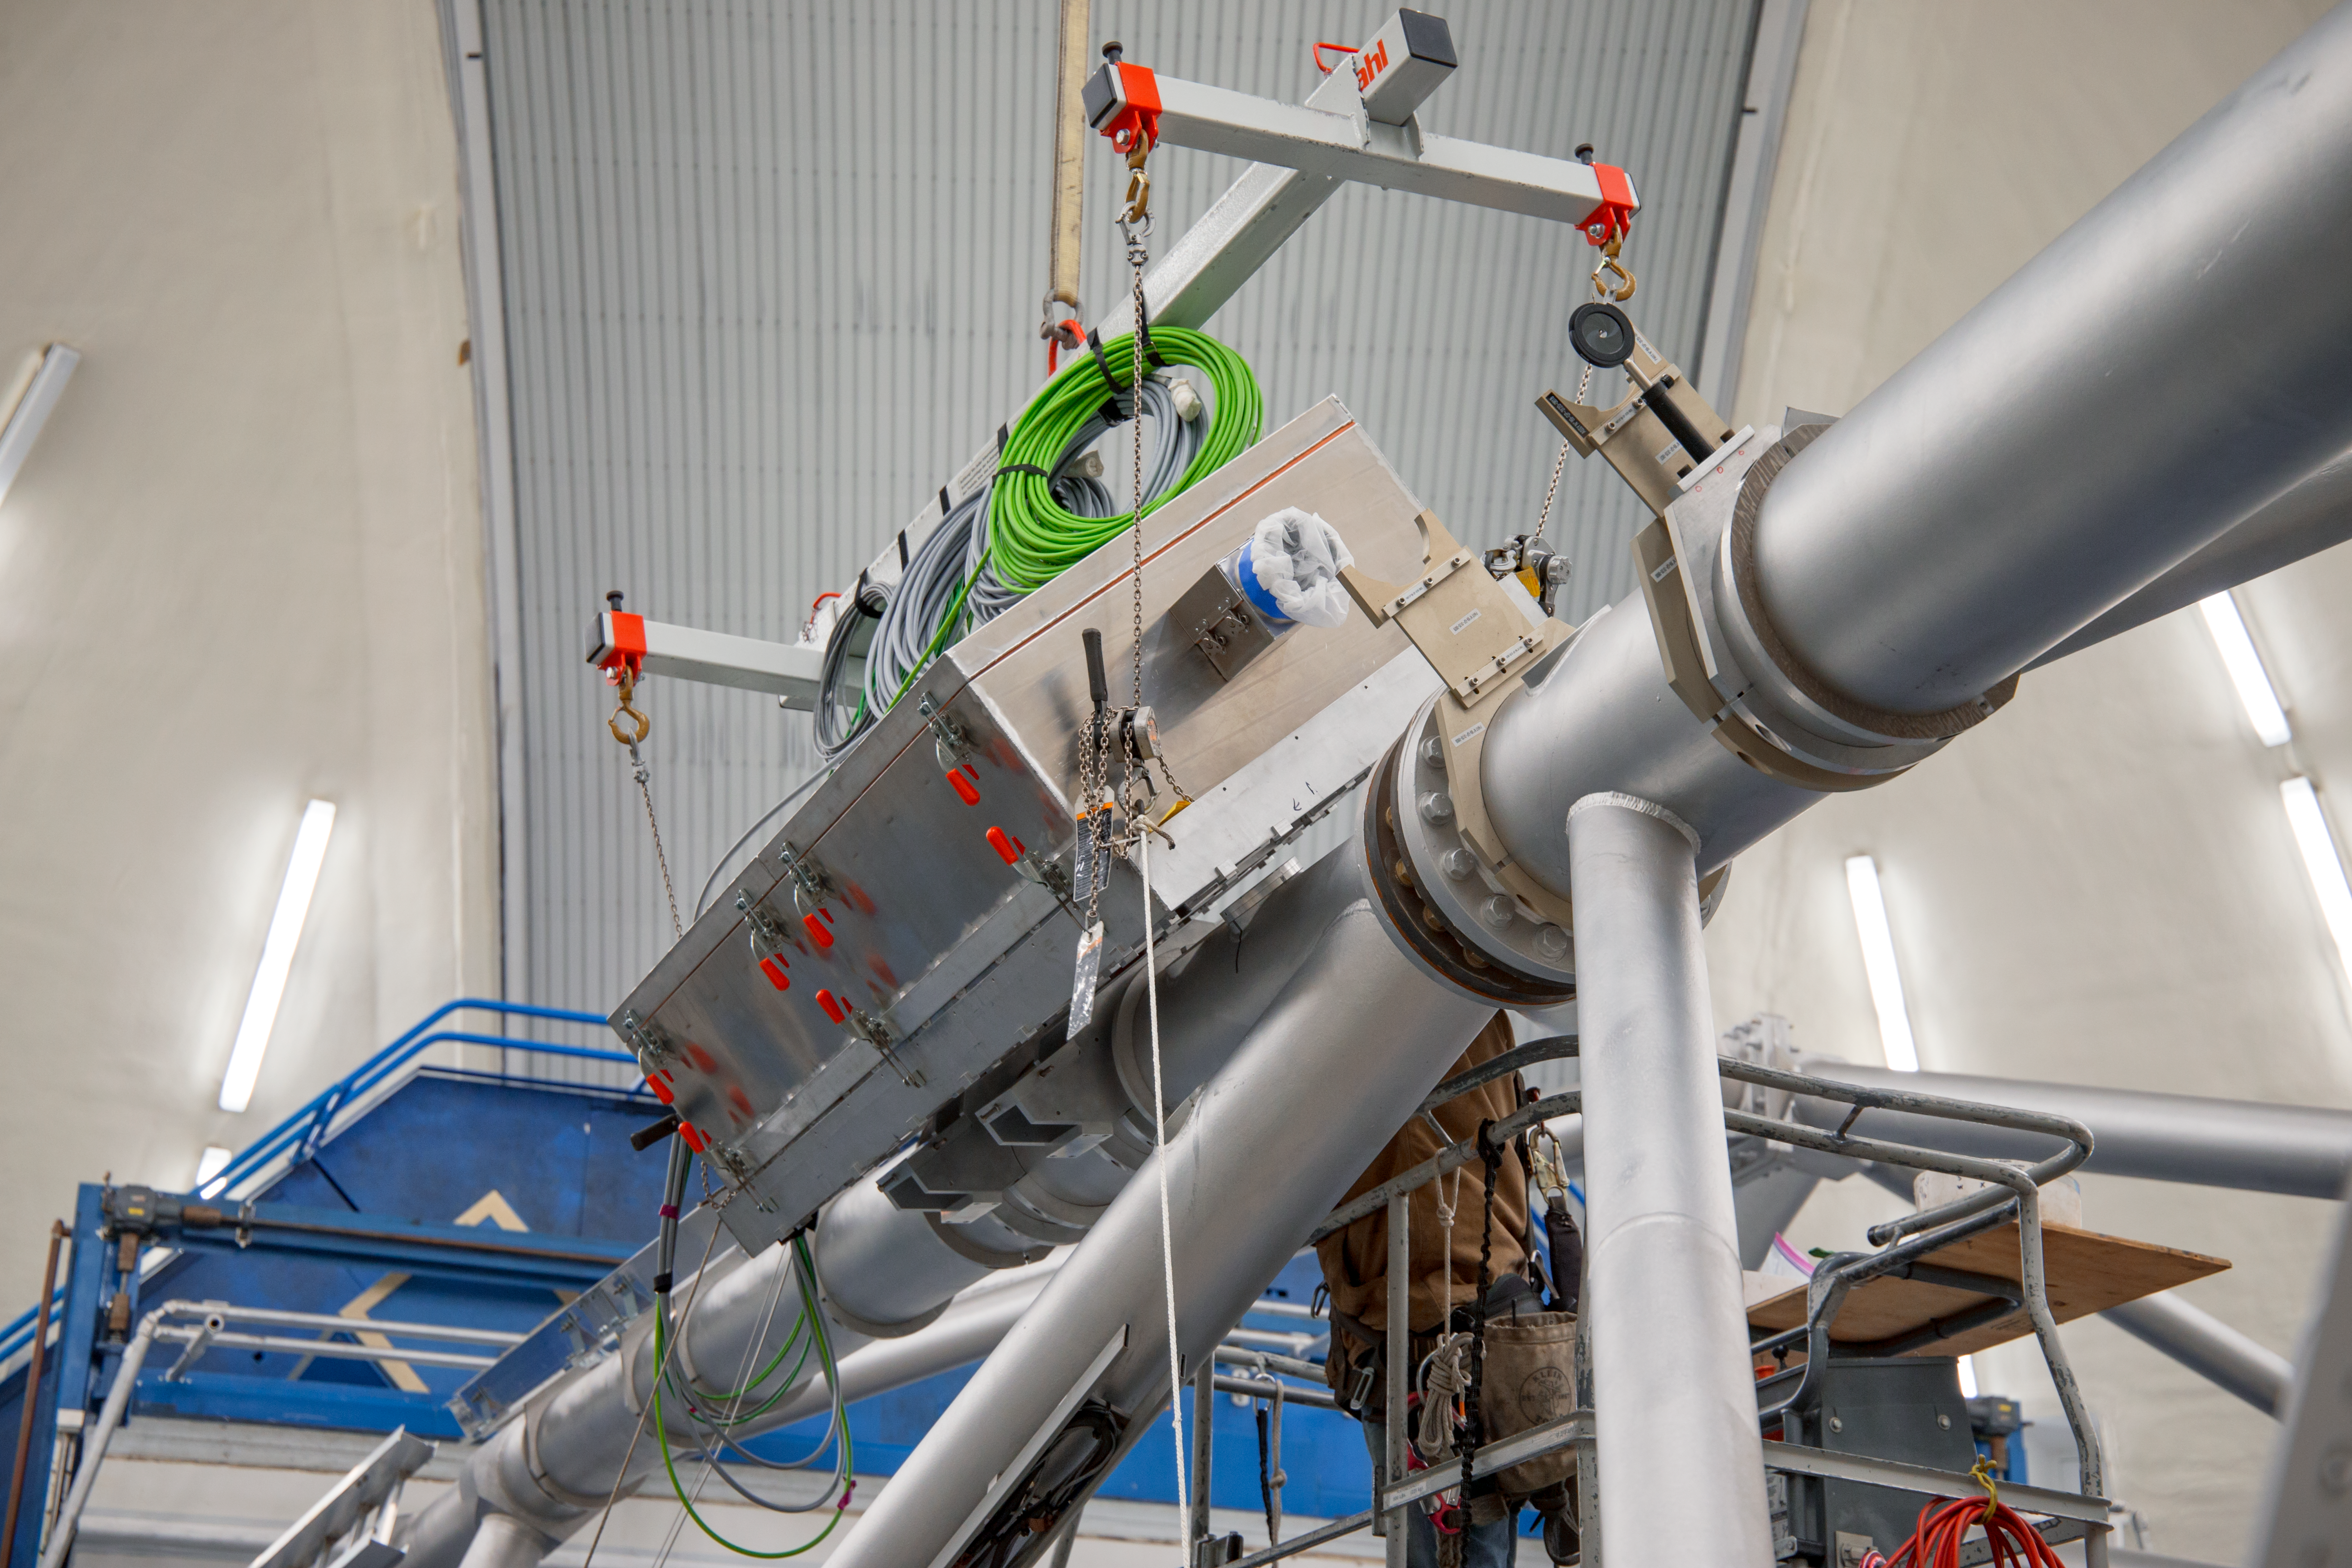

TOPTICA Installation Gemini 2018

Installation of the TOPTICA laser housing on the Gemini North telscope in 2018.

Credit: International Gemini Observatory/NSF NOIRLab/AURA/J. Pollard